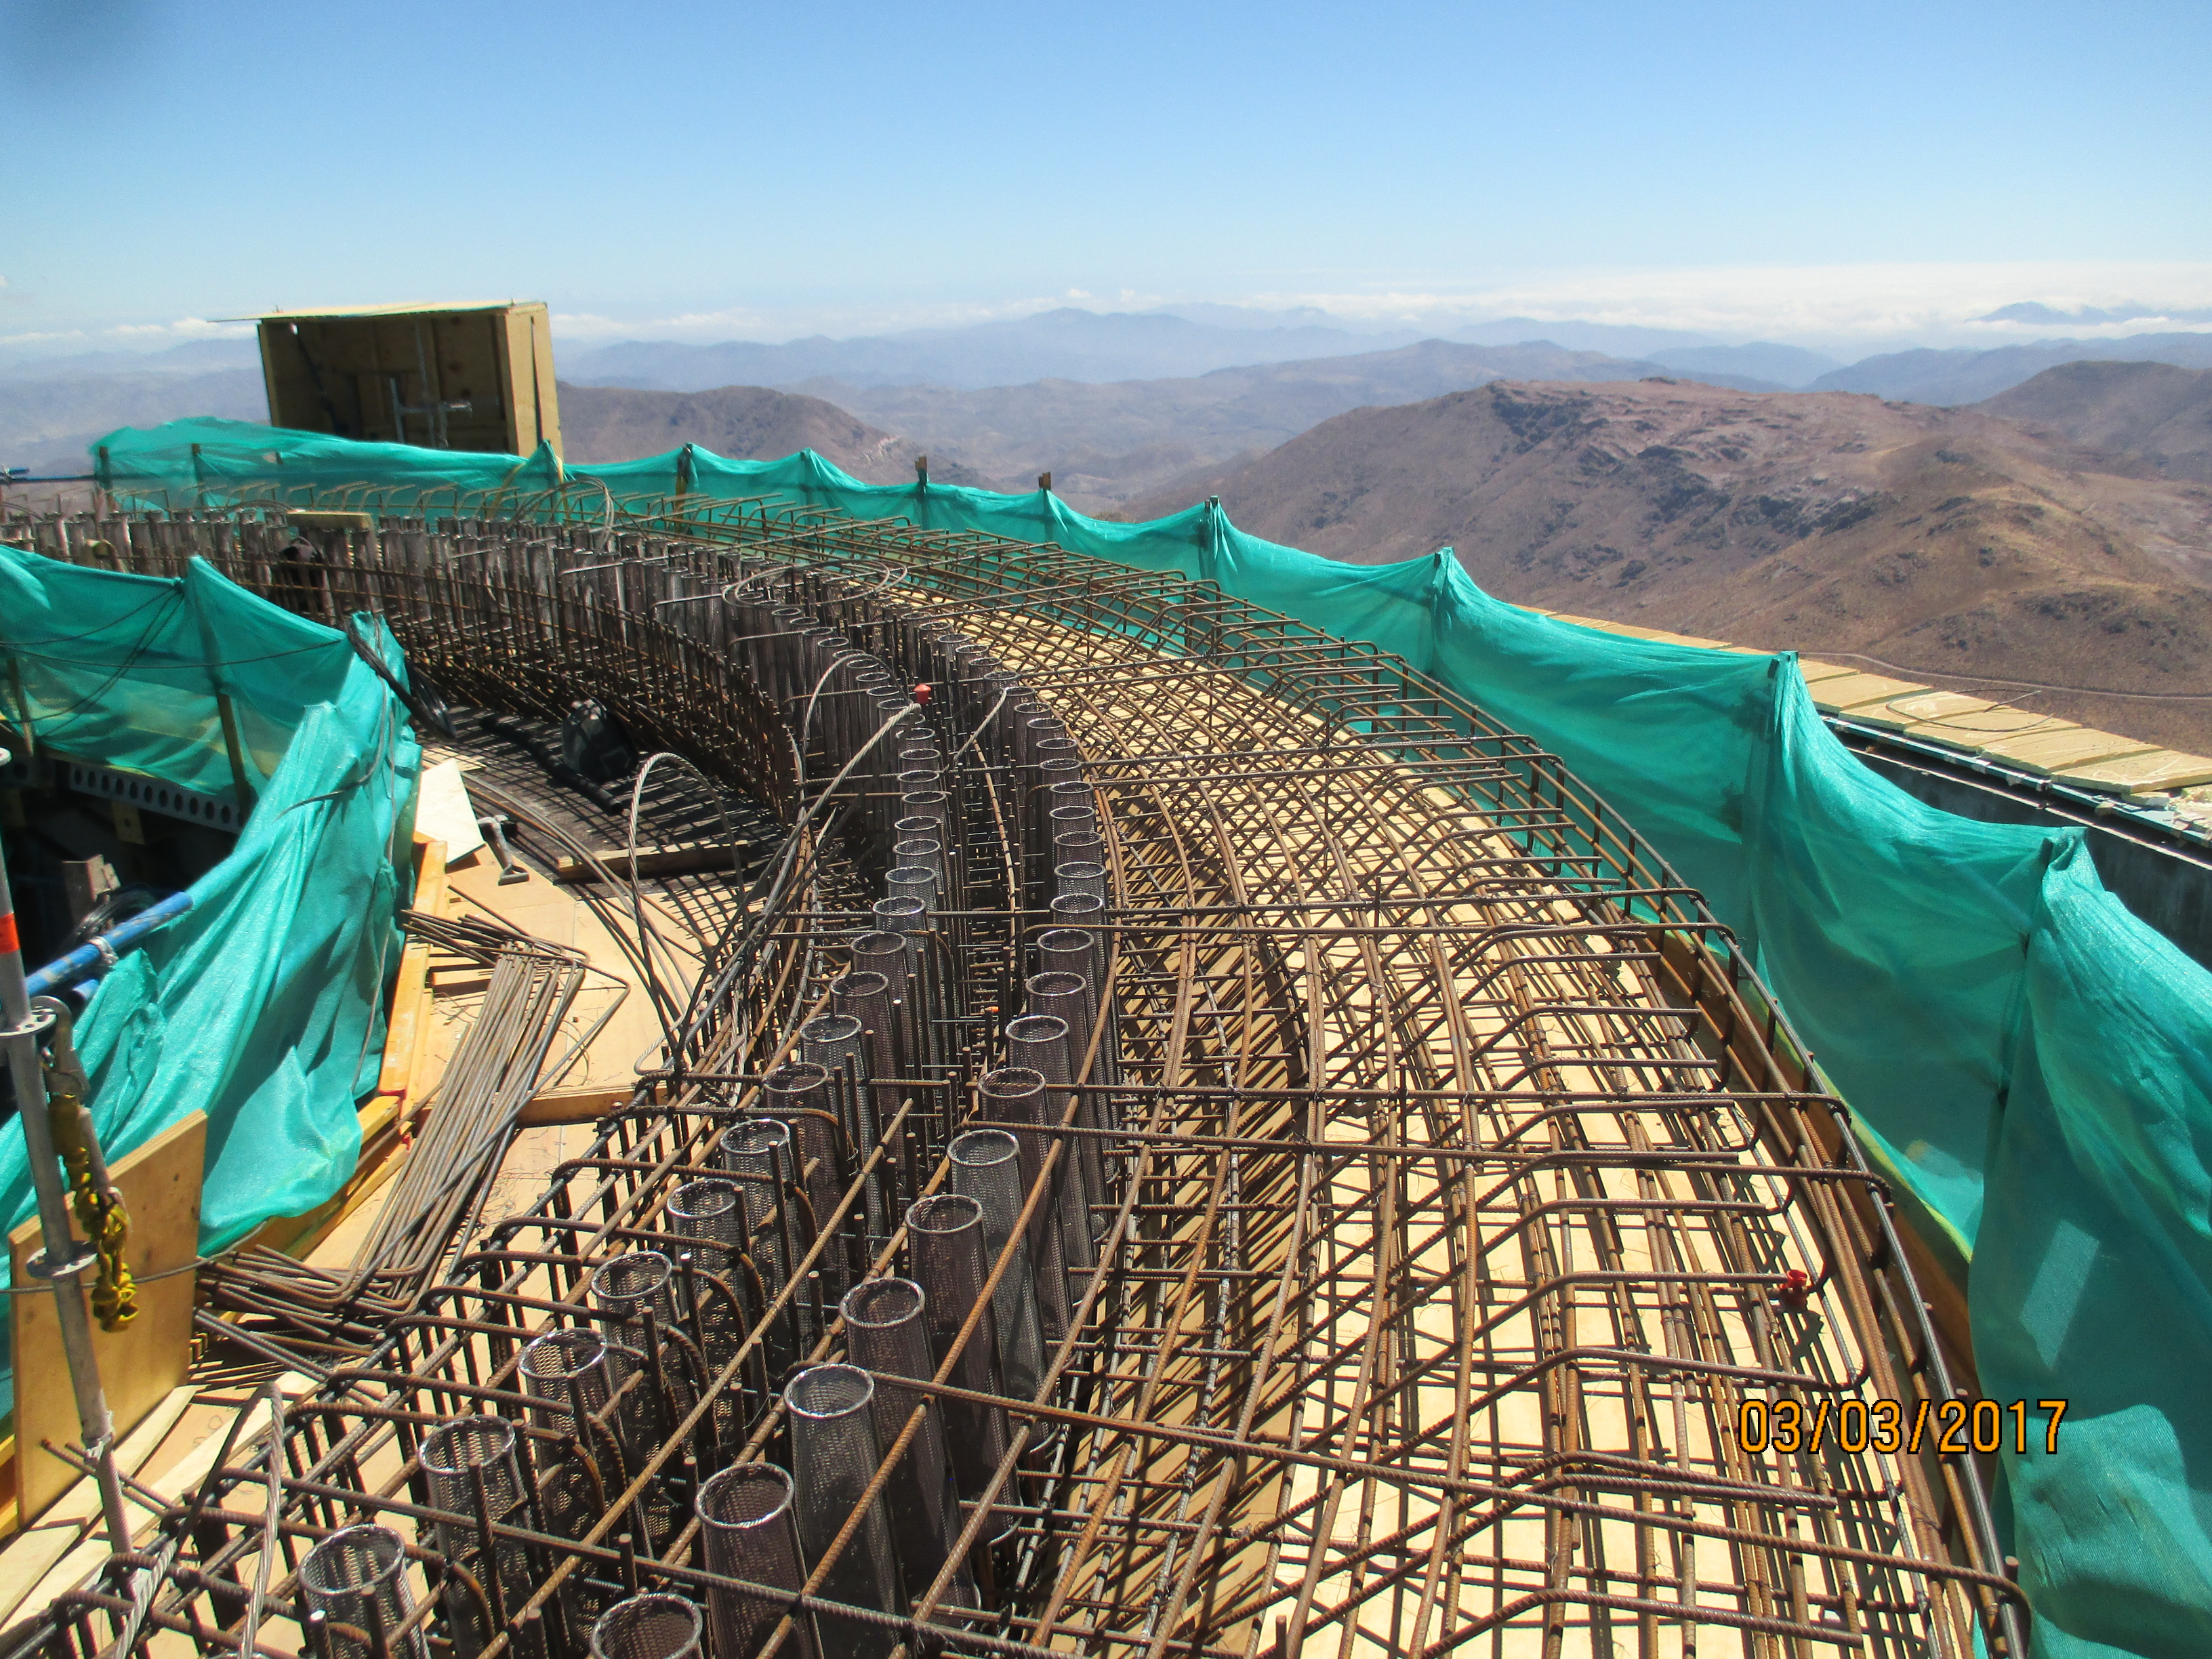

Top of the pier.

Top of the pier.

Credit: Rubin Observatory/NSF/AURA